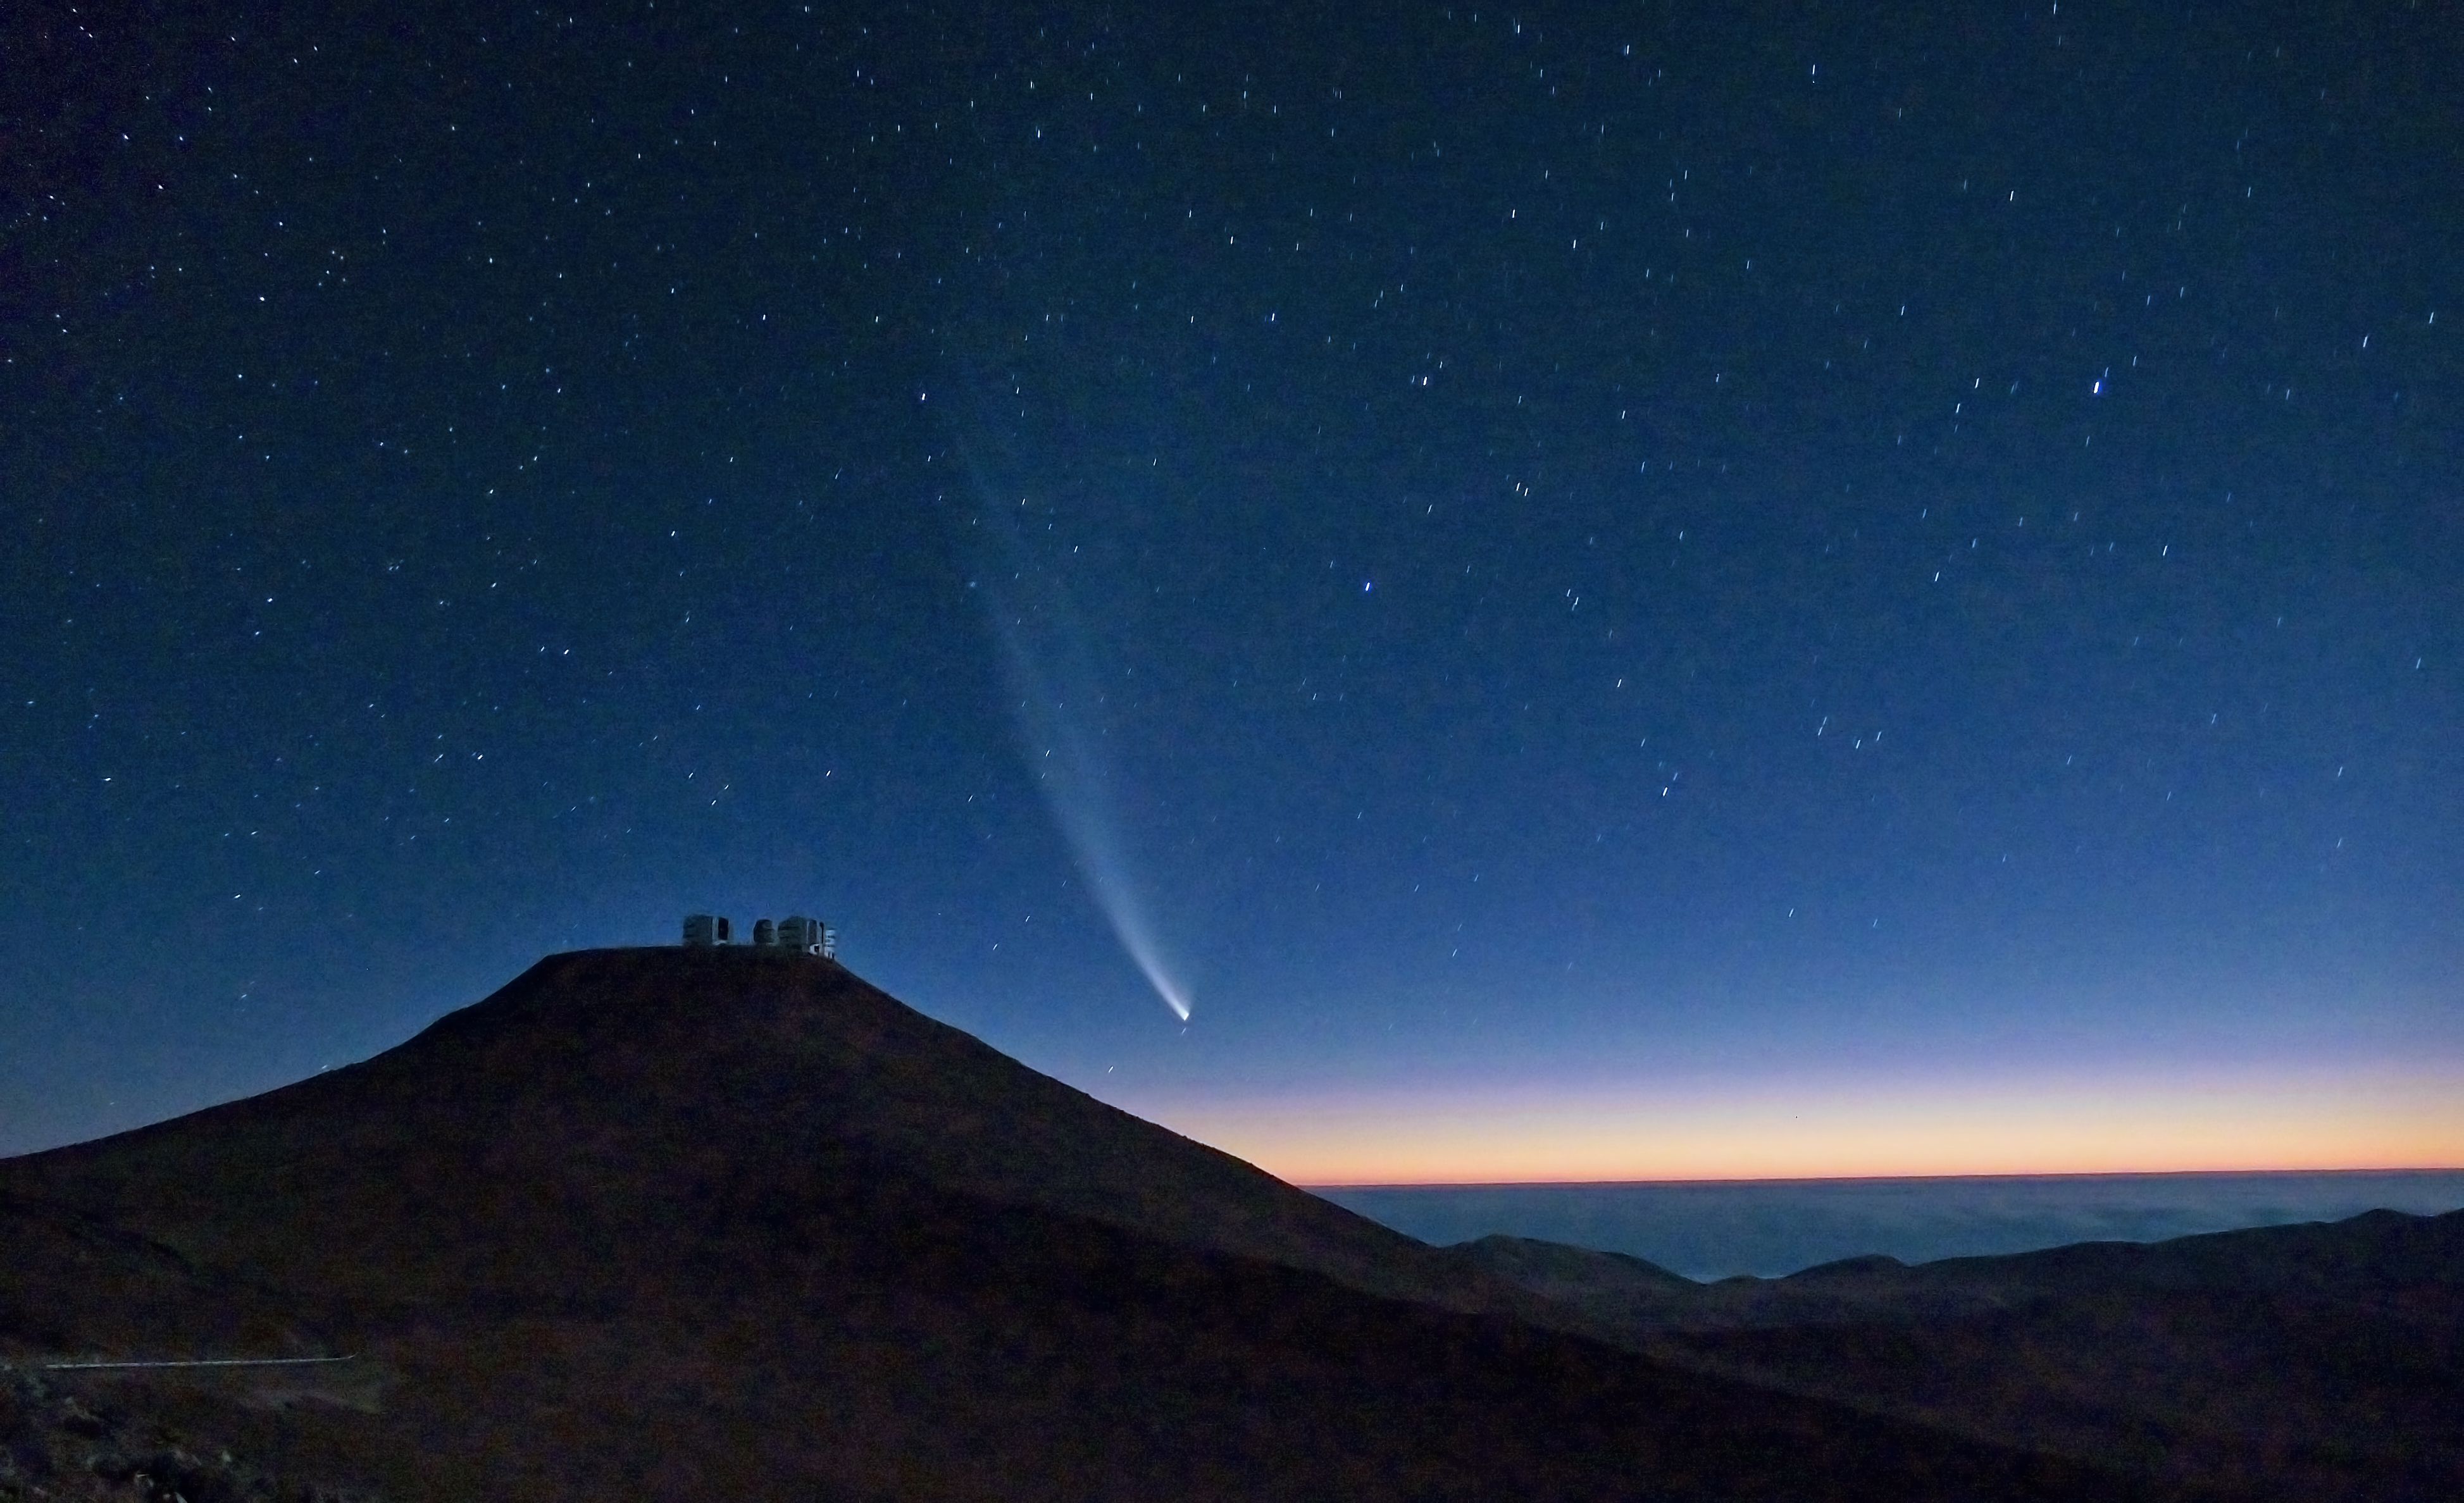

Comet McNaught over Paranal

Comet C/2006 P1 (McNaught), which reached its perihelion in January 2007, unexpectedly becoming the brightest comet in the previous 40 years, is seen here setting behind Cerro Paranal, home of the ESO Very Large Telescope (VLT). The majestic comet is setting at twilight over the “sea of clouds” which typically covers the Pacific Ocean, only 12 km away from the observatory. The VLT is the most advanced optical-infrared ground-based astronomical facility in the world and is located some 120 km south from Antofagasta, in the II Region of Chile.

This photograph was taken by ESO Photo Ambassador Gerhard Hüdepohl.

Credit: G. Hüdepohl (atacamaphoto.com)/ESO